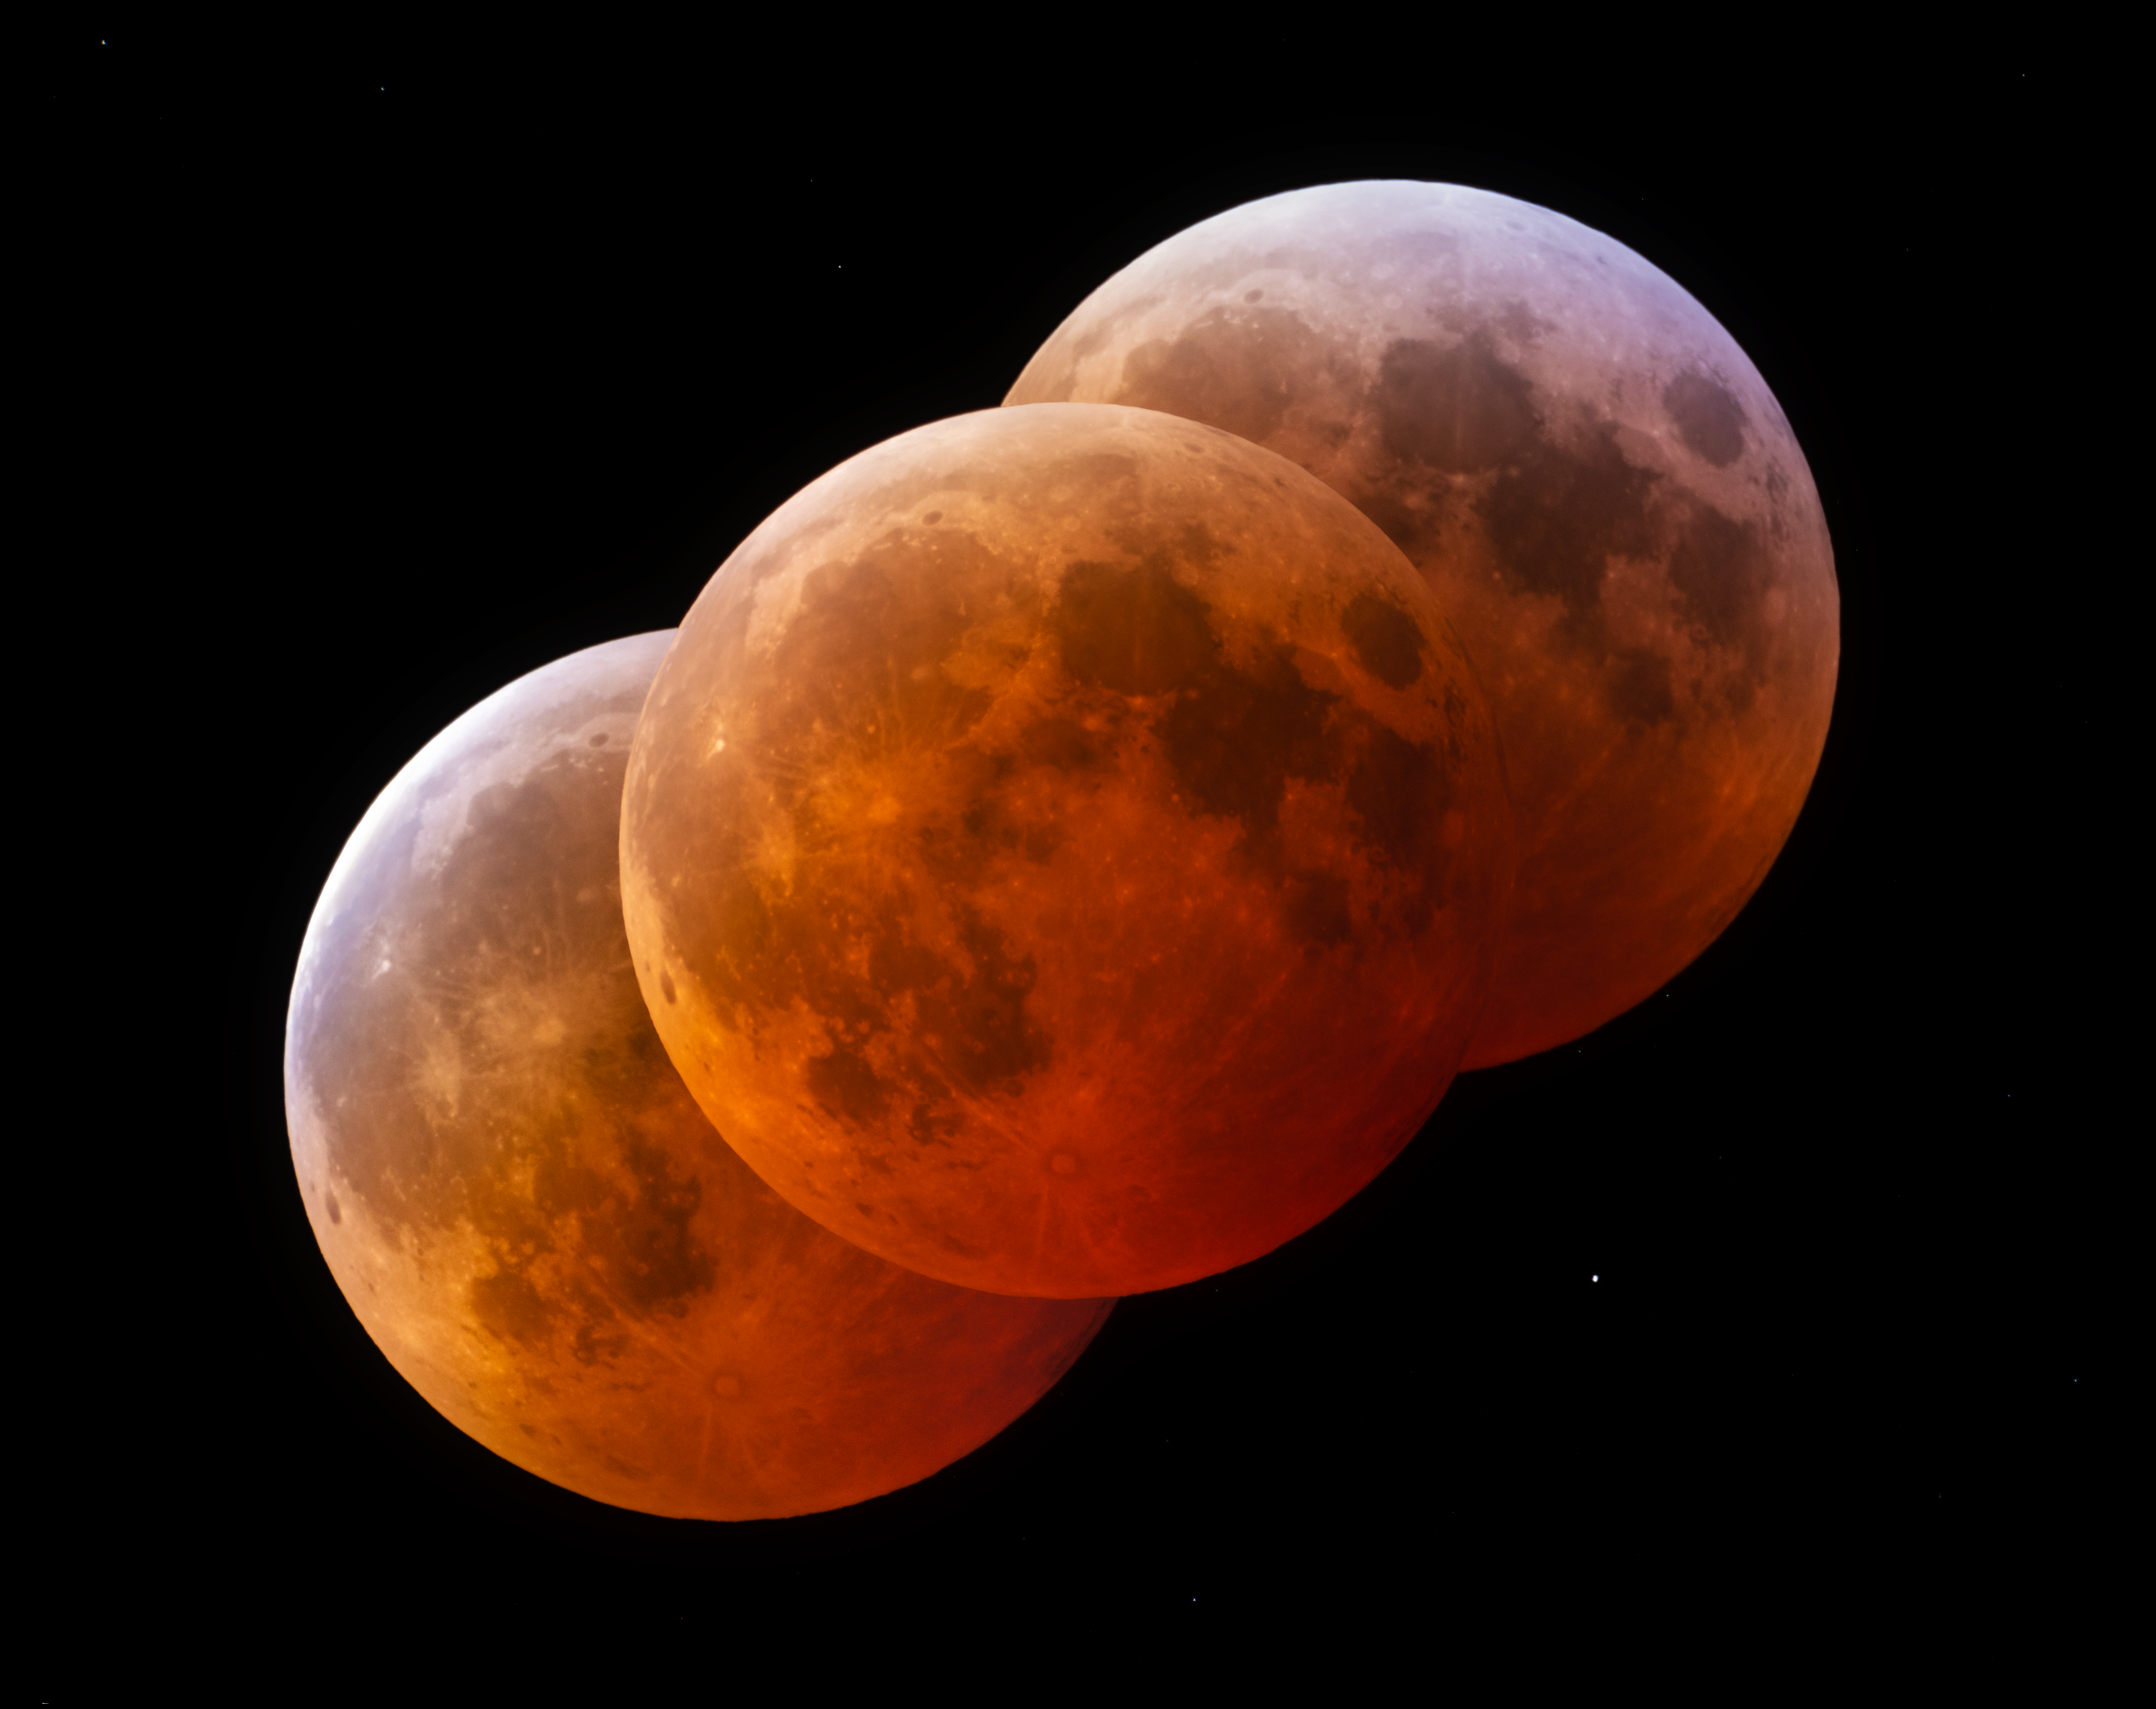

Total Lunar Eclipse Seen from Cerro Tololo

During the night of 13 to 14 March 2025, the sky was embellished by this total lunar eclipse.

Lunar eclipses occur when Earth is positioned between the Sun and the Moon. In this position, the Moon enters Earth’s shadow as Earth prevents the Sun’s light from reaching the Moon directly.

In this alignment, the Moon isn’t completely dark — instead, it is drenched in a red glow, as some sunlight passes through Earth’s atmosphere to reach the Moon. Rayleigh scattering of the sunlight in Earth’s atmosphere causes this ‘bloody’ color by scattering the light with shorter, bluer wavelengths more from their path than light of longer, redder wavelengths.

NOIRLab's photo ambassador, Petr Horálek, captured the phenomenon at NSF Cerro Tololo Inter-American Observatory (CTIO) in Chile. This composite image — which was selected as Astronomy Picture of the Day 15 March 2025 — records the progression of the eclipse. Another photographer standing next to Horálek captured this evocative time-lapse video of the dramatically changing light before, during and after the eclipse. The light from the full Moon is so bright that the scene resembles daylight before and after the eclipse. Several glints from Starlink and other satellites can also be seen. The totality phase of this lunar eclipse, when the Moon was completely covered by Earth’s shadow, lasted approximately 66 minutes, offering ample opportunity for observation and photography. Also see the cropped view, the Mercator view, the 360-Degree view, the fulldome view, the photosphere view, and the zoomed out view.

Horálek captured an earlier lunar eclipse from Kitt Peak National Observatory (KPNO), another Program of NSF NOIRLab, in 2022. The next total lunar eclipse visible from the Americas is anticipated in March 2026.

Credit: CTIO/NOIRLab/NSF/AURA/P. Horálek (Institute of Physics in Opava)